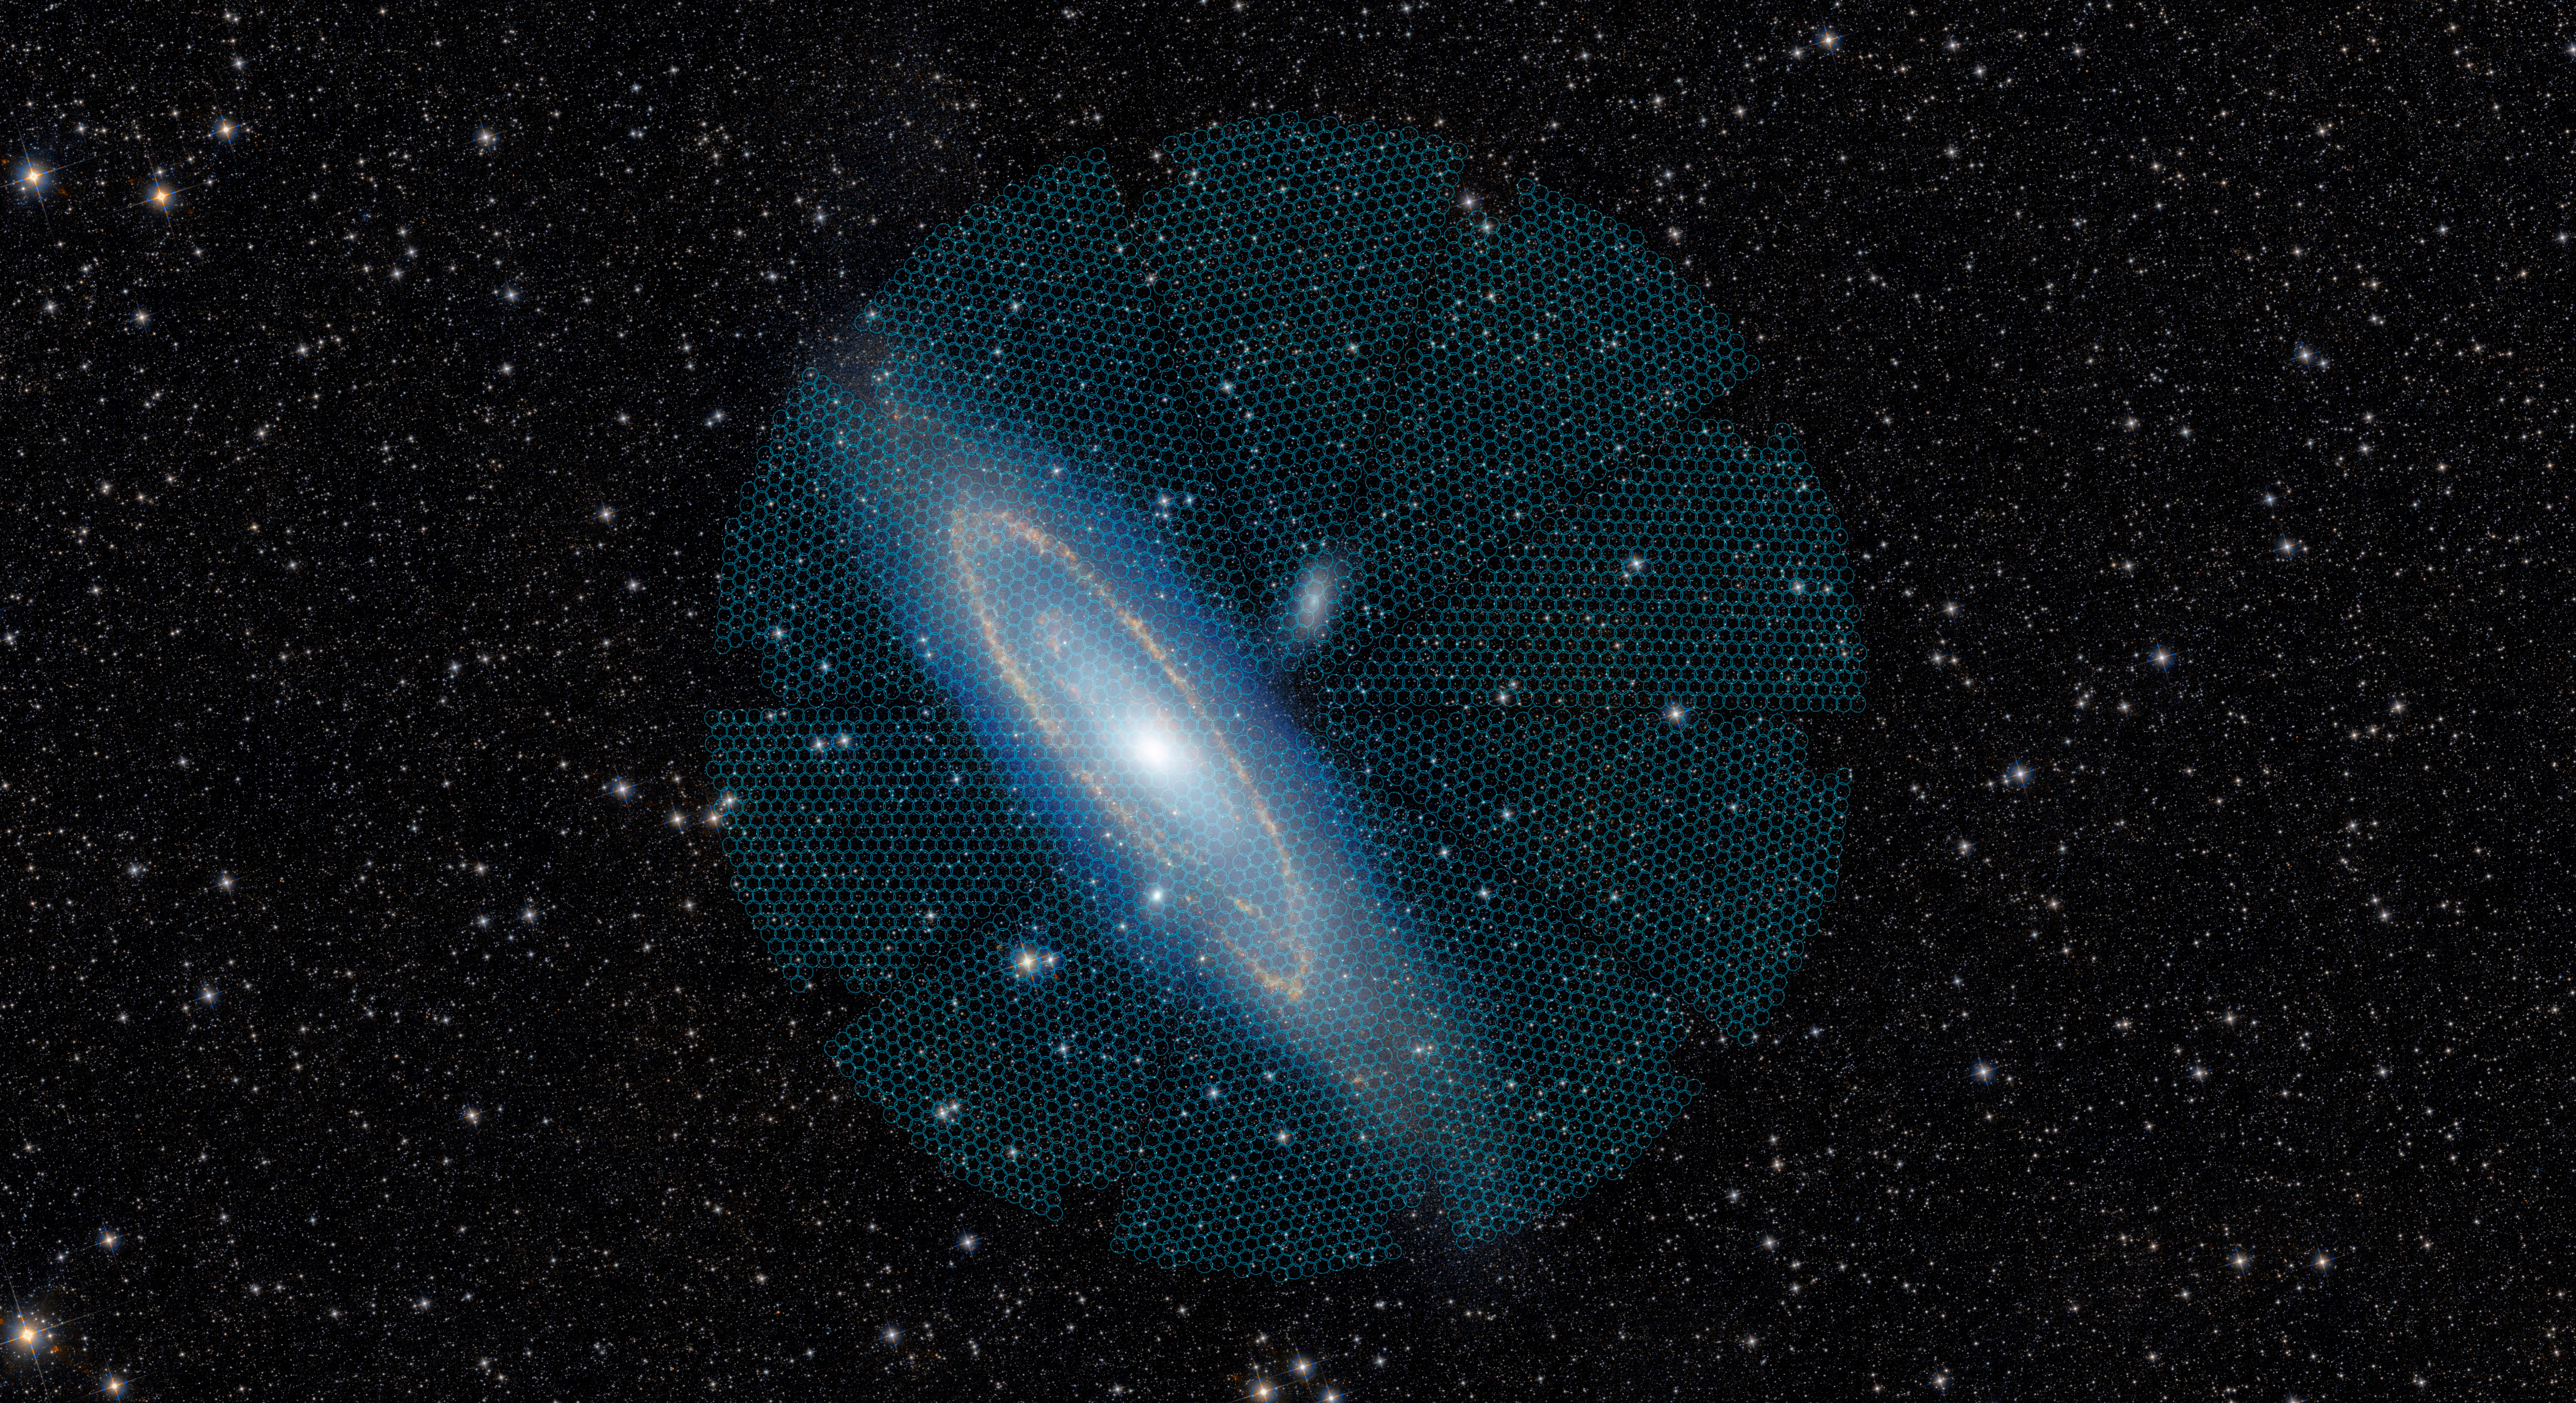

Andromeda Galaxy with DESI Overlay

The disk of the Andromeda Galaxy (Messier 31), which spans more than 3 degrees across the sky, is targeted by a single DESI pointing, represented by the large circular overlay. The smaller circles within this overlay represent the regions accessible to each of the 5000 DESI robotic fiber positioners. In this sample, the 5000 spectra that were simultaneously collected by DESI include not only stars within the Andromeda Galaxy, but also distant galaxies and quasars.

Credit: DESI collaboration/DESI Legacy Imaging Surveys/LBNL/DOE & KPNO/CTIO/NOIRLab/NSF/AURA/unWISE